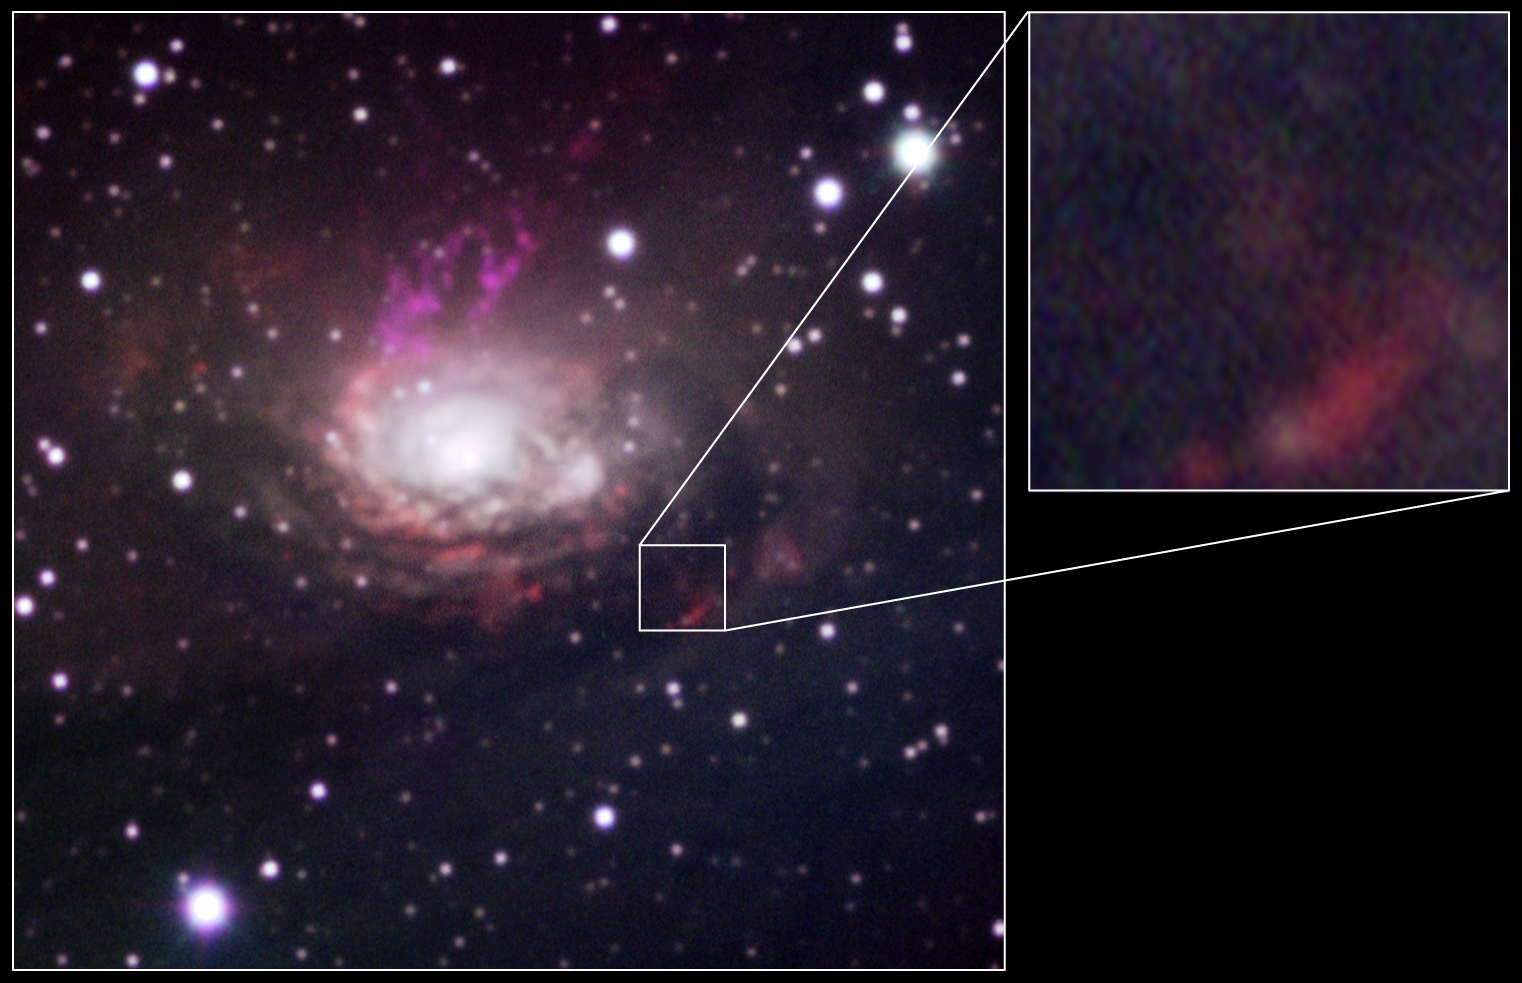

The Circinus Galaxy and the position of SN 1996cr

The SuSI New Technology Telescope image as shown in eso0832b is shown again with a blow-up of the location of SN 1996cr. The data obtained in April 1994 of the supernova is not yet visible in this image. However, a small, powerful region of ionised gas is apparent and may be linked with the wind from the star that exploded.

Credit: ESO